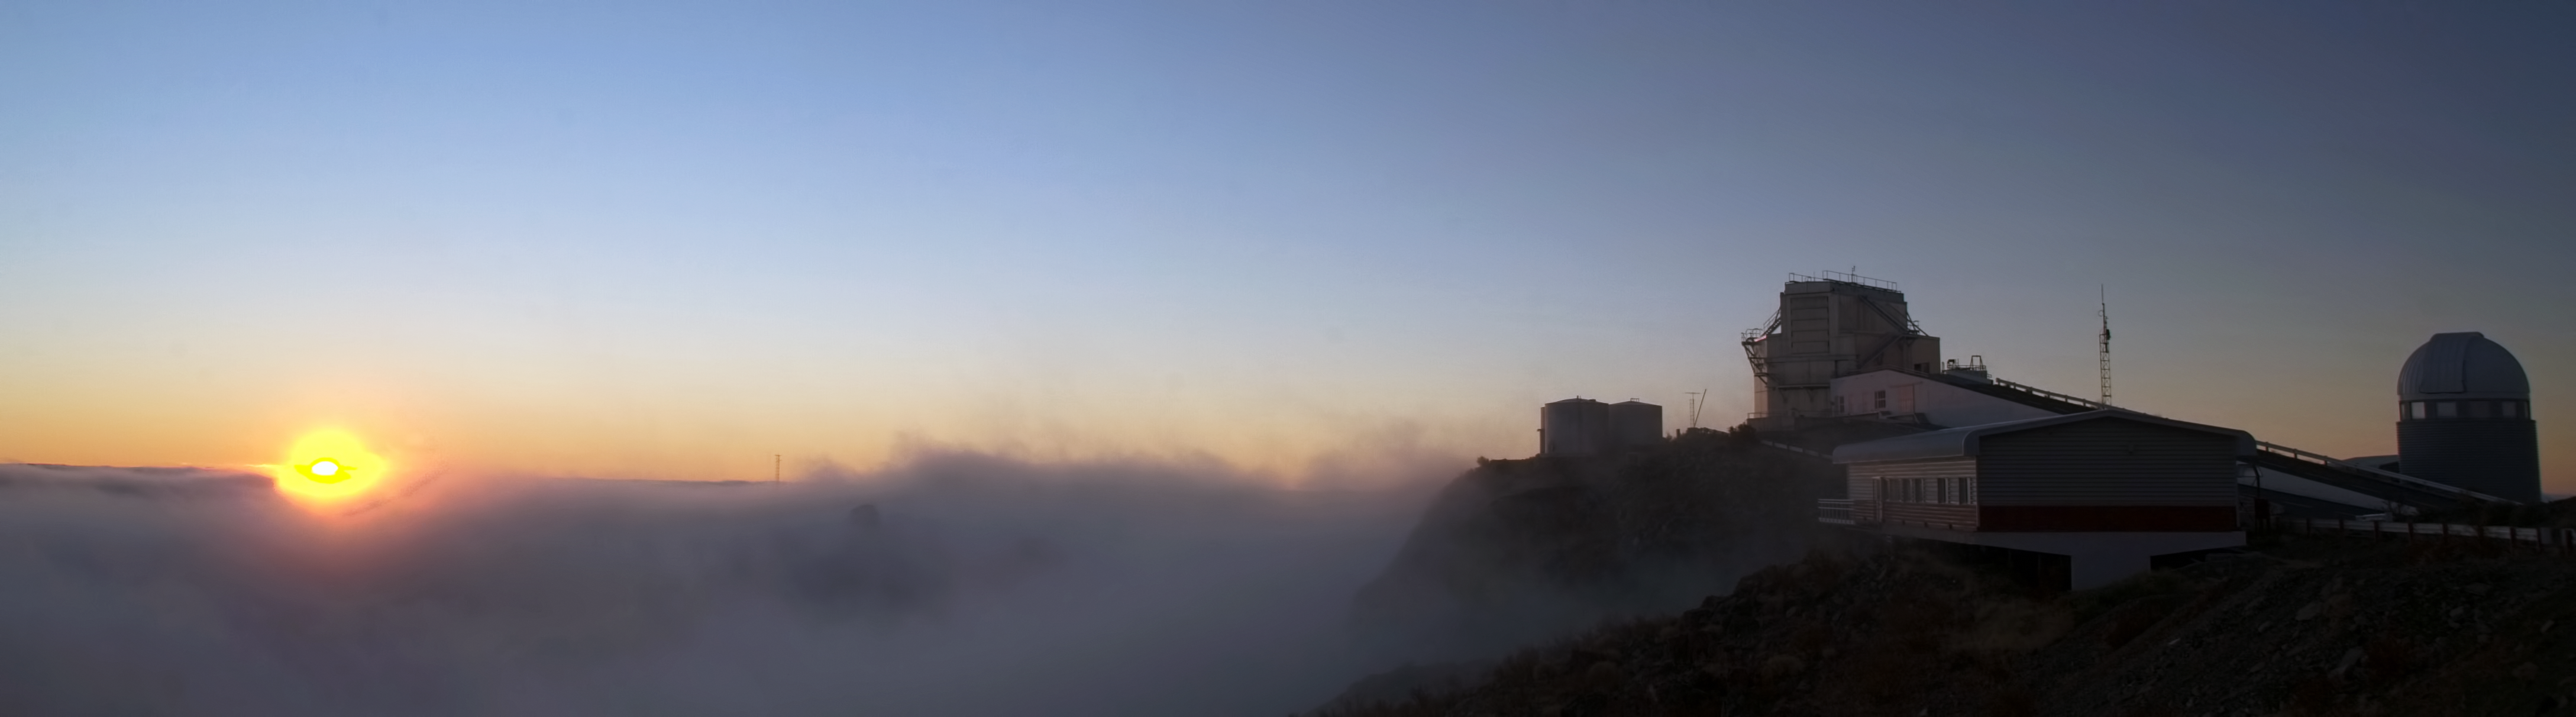

Sitting at the top of a cloud

La Silla sits at the lowest height above sea level of all ESO’s observatories in Chile. At 2400 metres, it is around 200 metres lower than Paranal and sits at half the altitude of ALMA, which resides on top of Chajnantor at an ear-popping 5000 metres above sea level.

Despite being the lowest observatory in terms of elevation, scientists at La Silla are still reminded of the extreme altitude when they step outside and see spectacles like this one — clouds just beneath their feet!

As La Silla is in the Southern outskirts of the Atacama Desert, one of the driest places on Earth, it may come as a surprise to see cloud formations in the region, but this arid climate is the result of the Peruvian Humboldt Current. This current is caused by the upward movement of cold water from the depths of the nearby Pacific Ocean, and flows north along the west coast of South America. It is actually responsible for the aridity of the Atacama Desert — this cold water coming to the surface of the ocean causes cold air at sea level, but warm air at higher altitudes. On rare occasions this effect also produces misty fog and clouds, but without rain. This was not a problem on this occasion though as the clouds vanished shortly after this image was taken and a clear night of observations took place.

This dream like image of the La Silla sunset was taken by ESO Photo Ambassador Alexandre Santerne.

Credit: A. Santerne/ESO